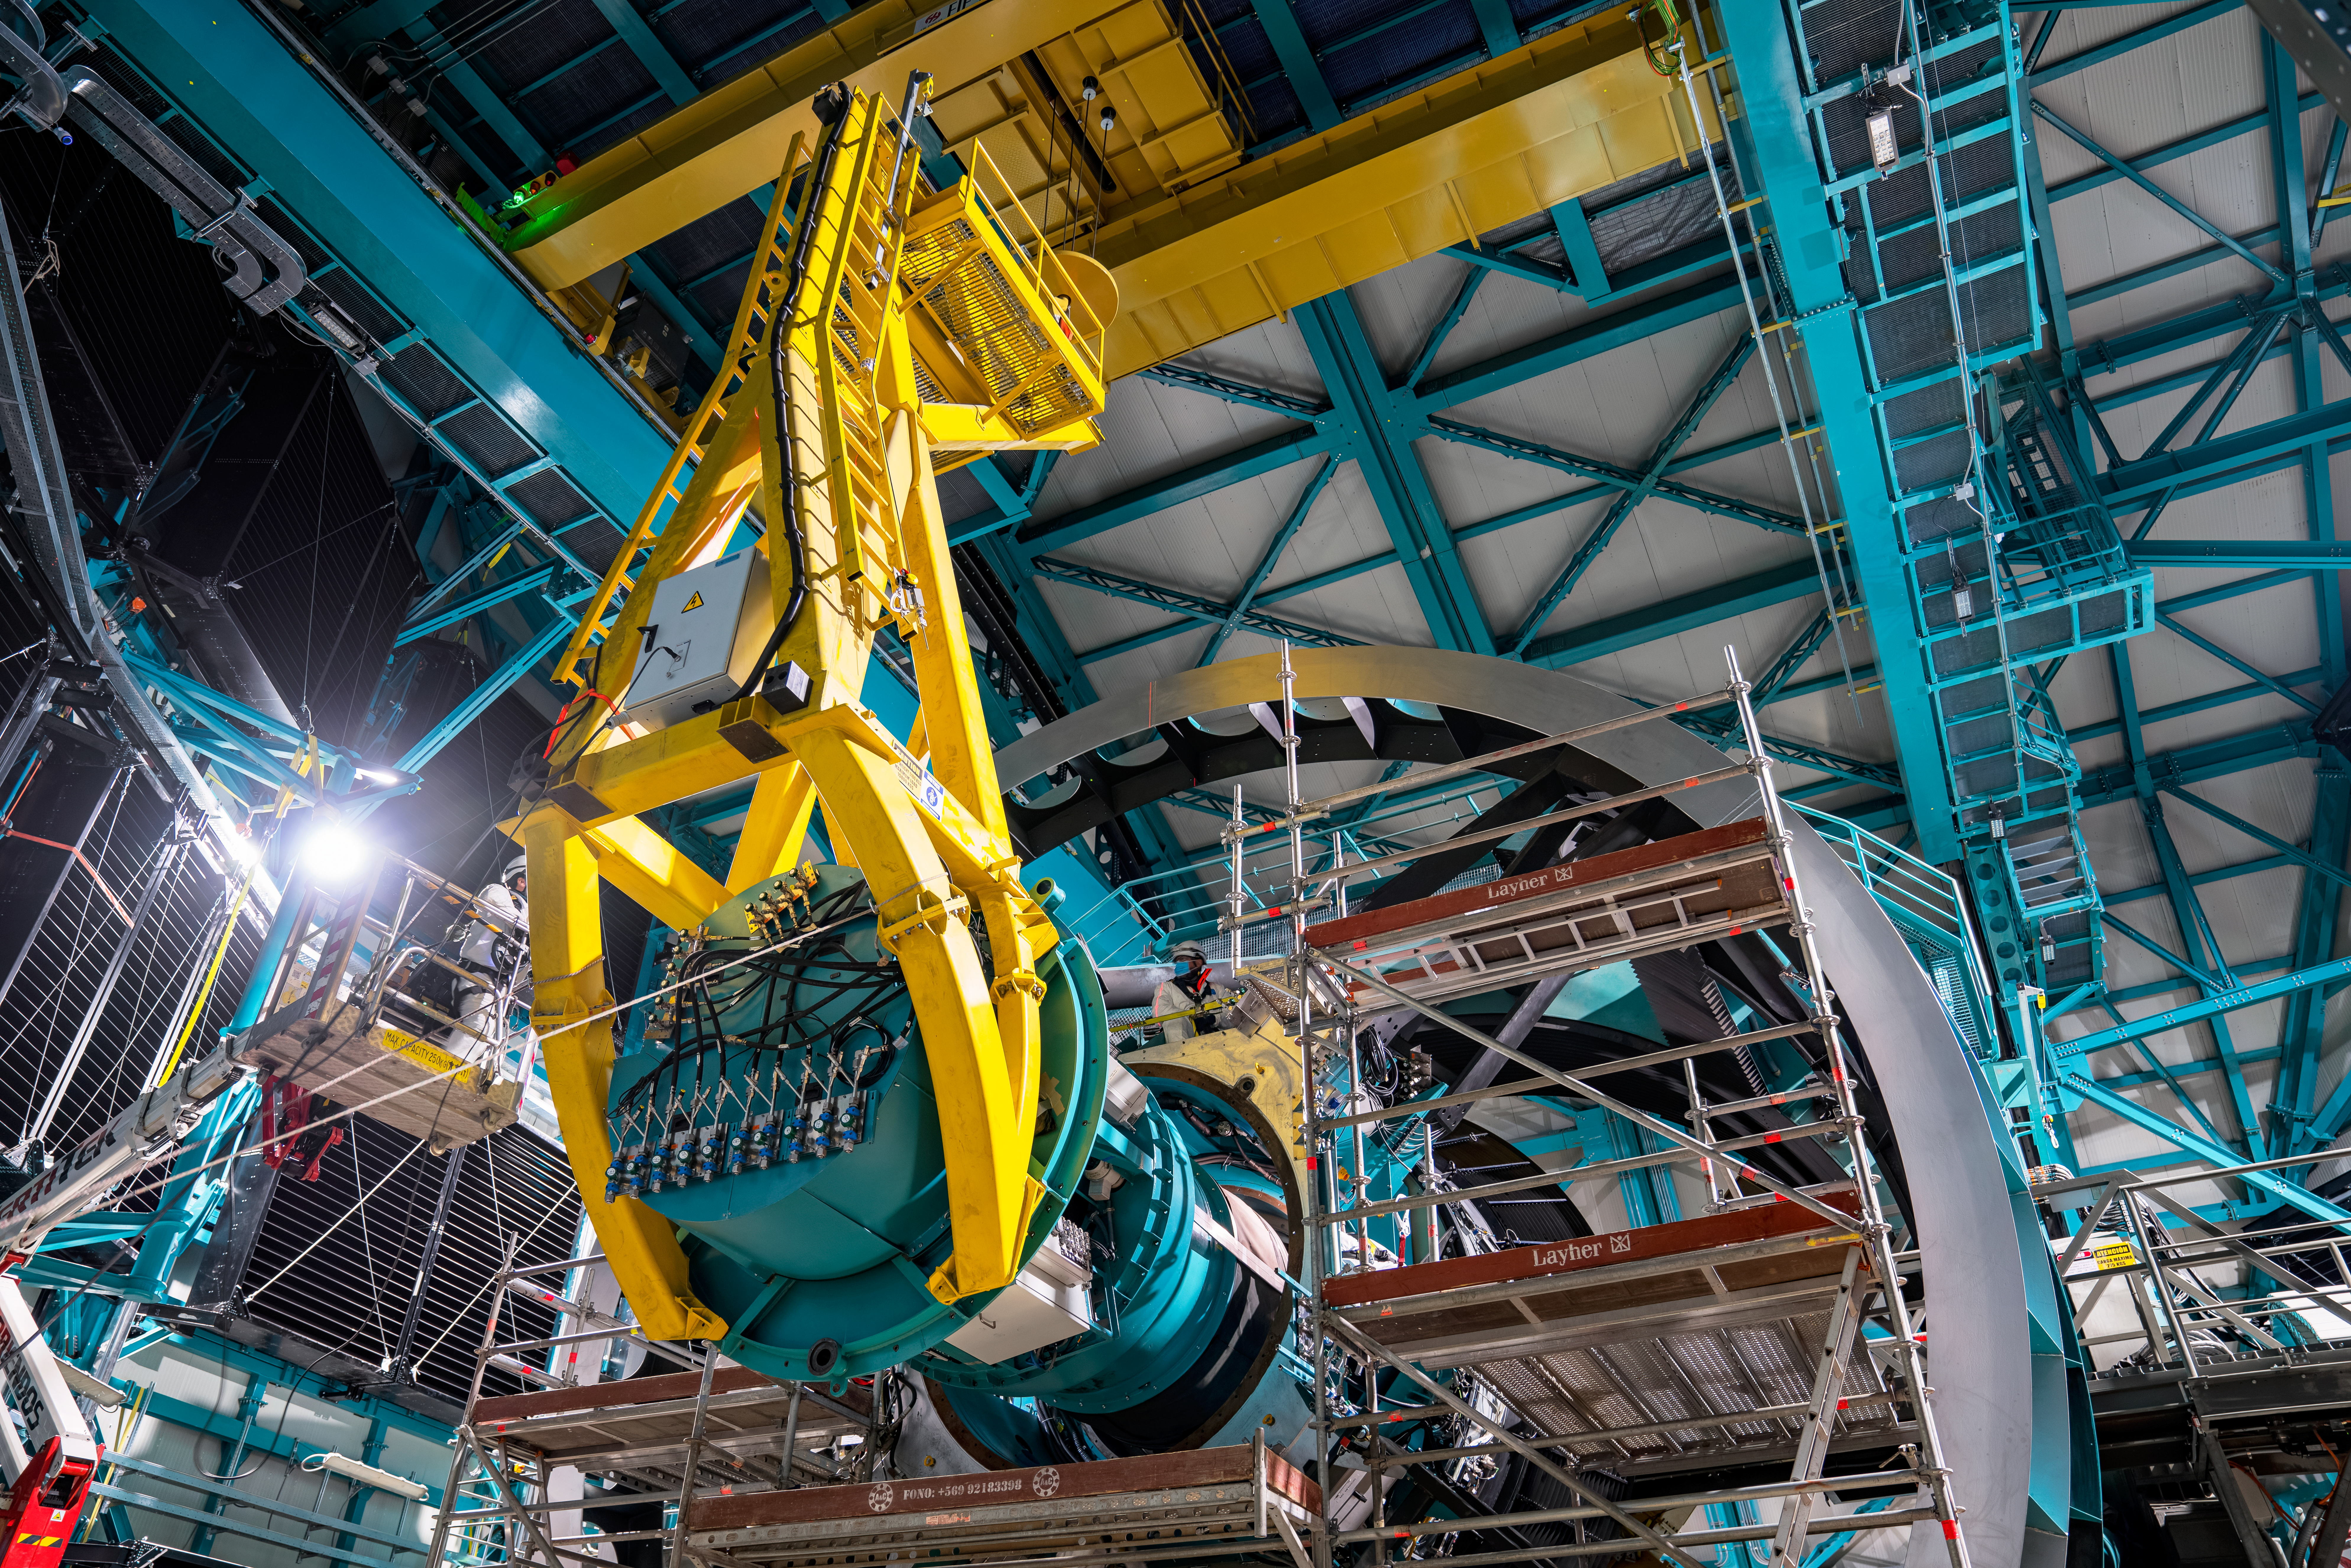

Rubin ComCam Install

Comcam Friday 23

Credit: Rubin Observatory/NSF/AURA/H. Stockebrand